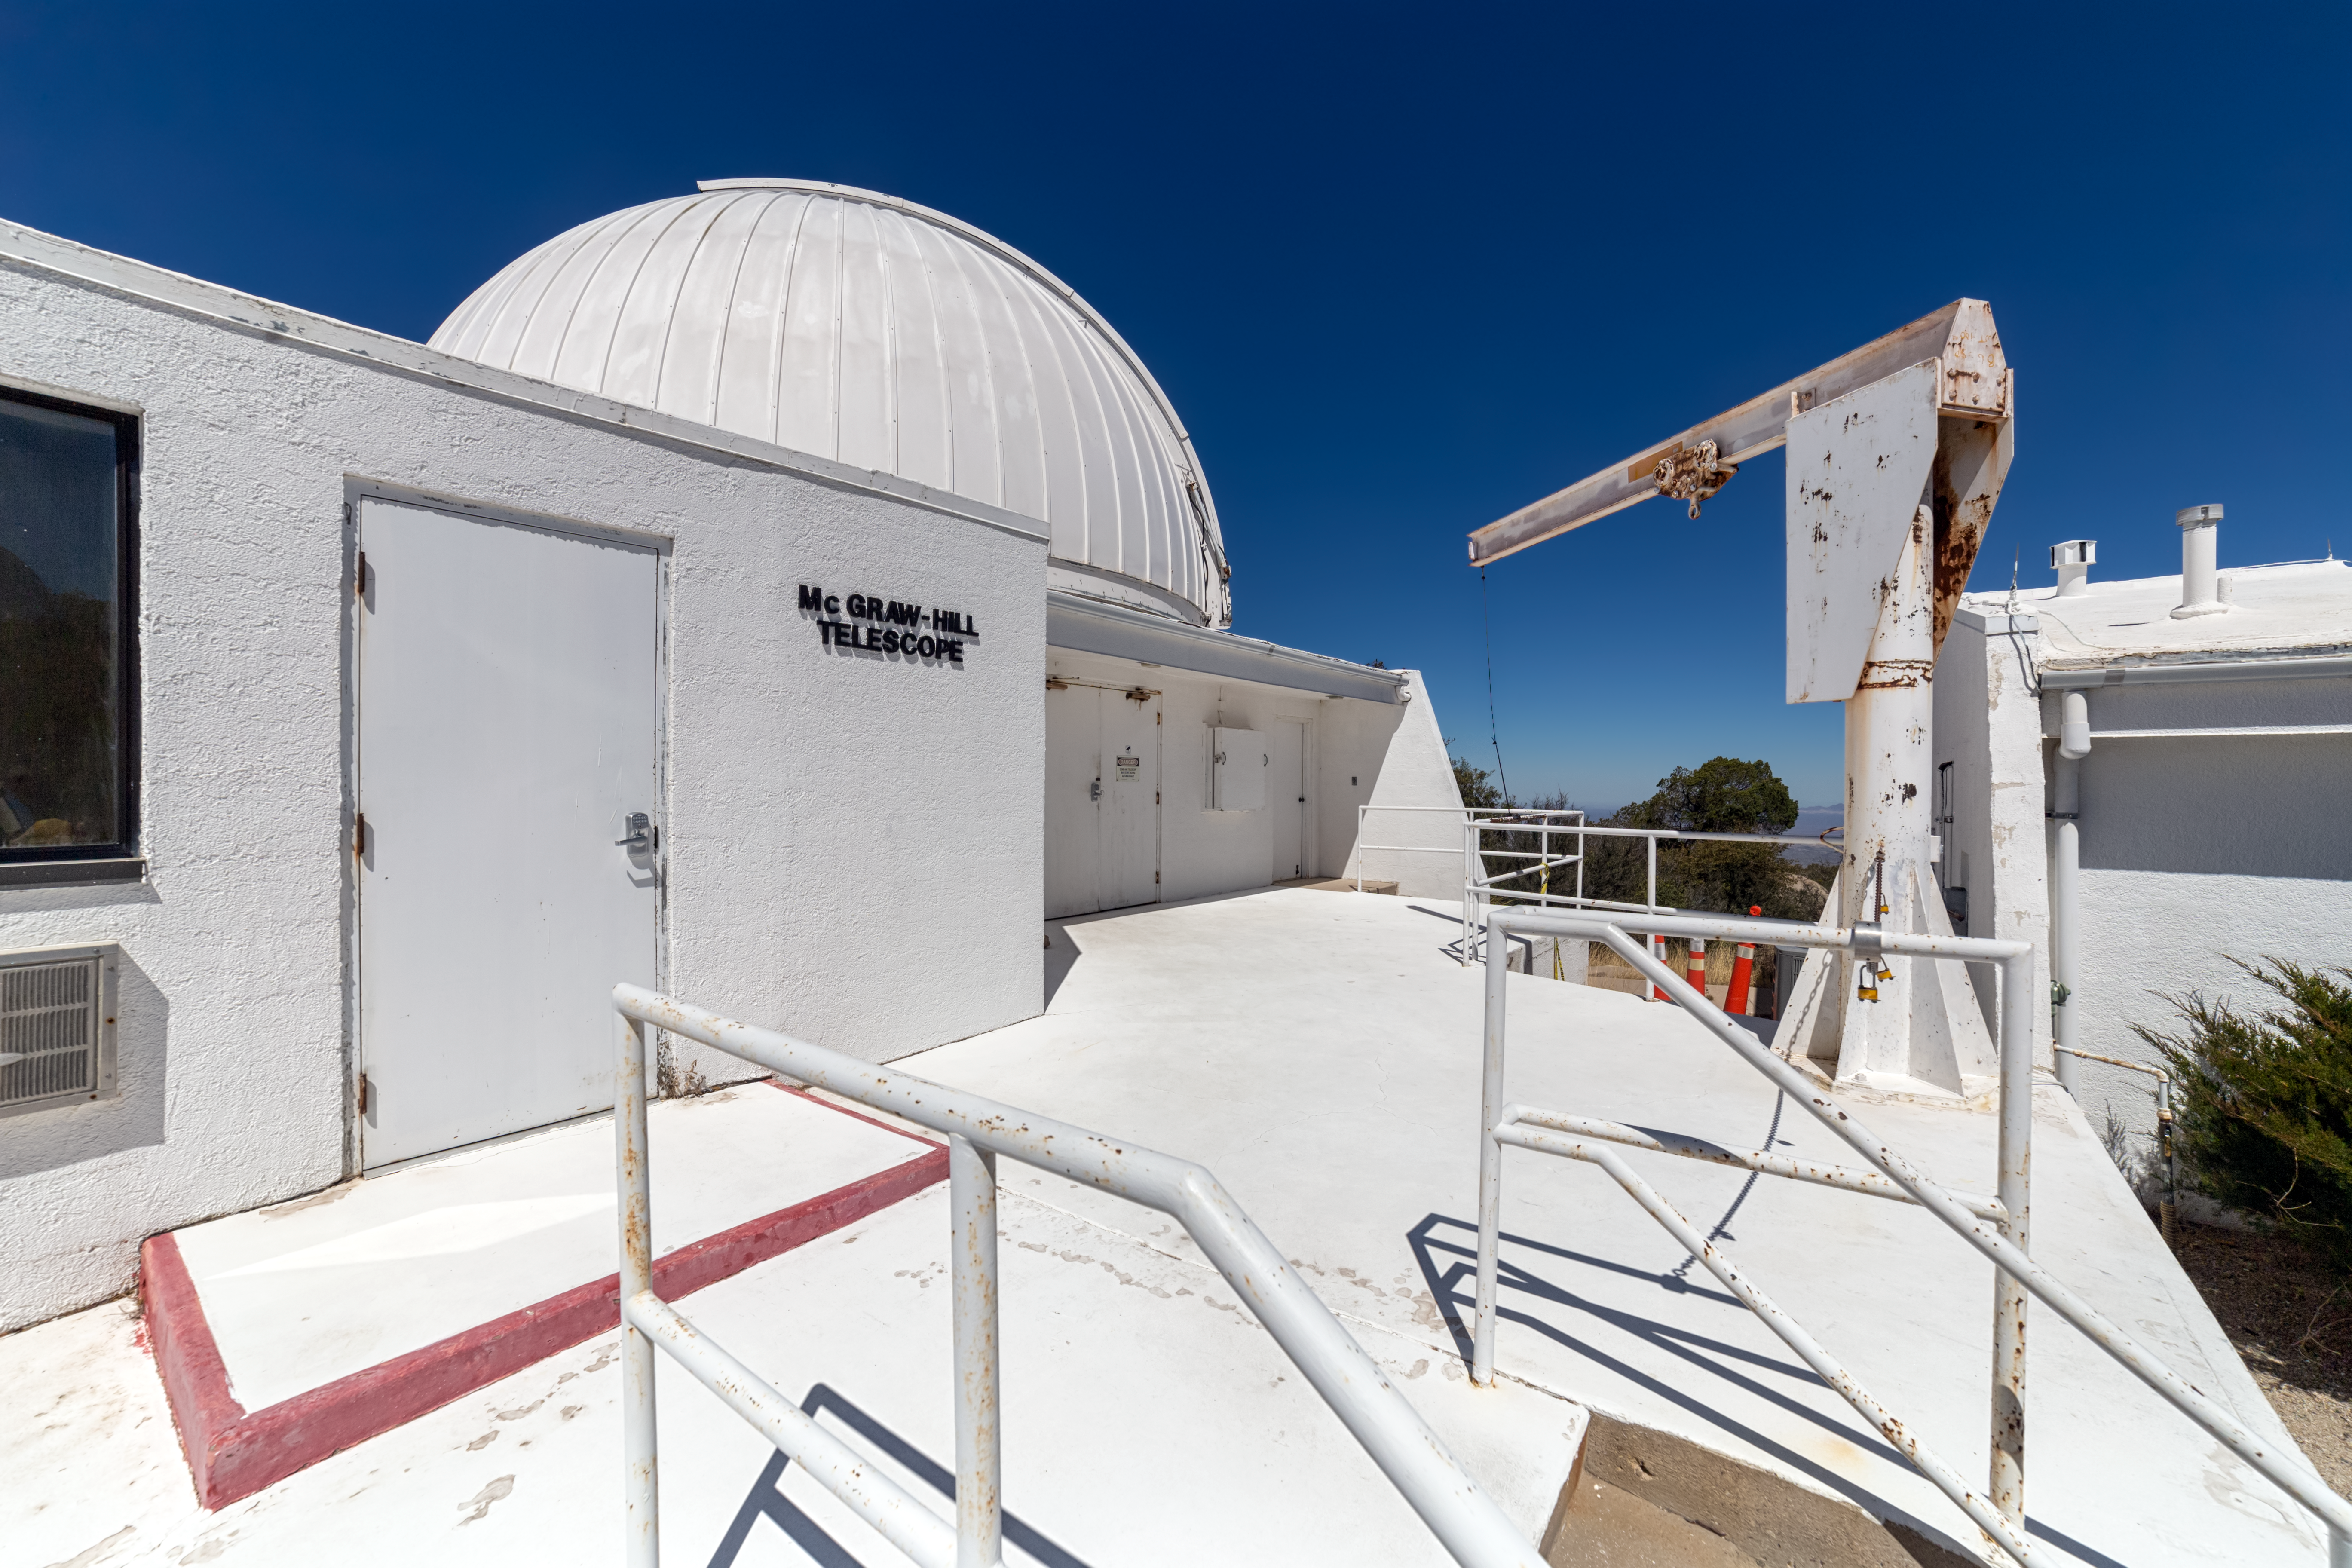

McGraw-Hill 1.3-meter Telescope

The McGraw-Hill 1.3-meter Telescope at Kitt Peak National Observatory in Arizona.

Credit: NOIRLab/NSF/AURA/ P. Horálek